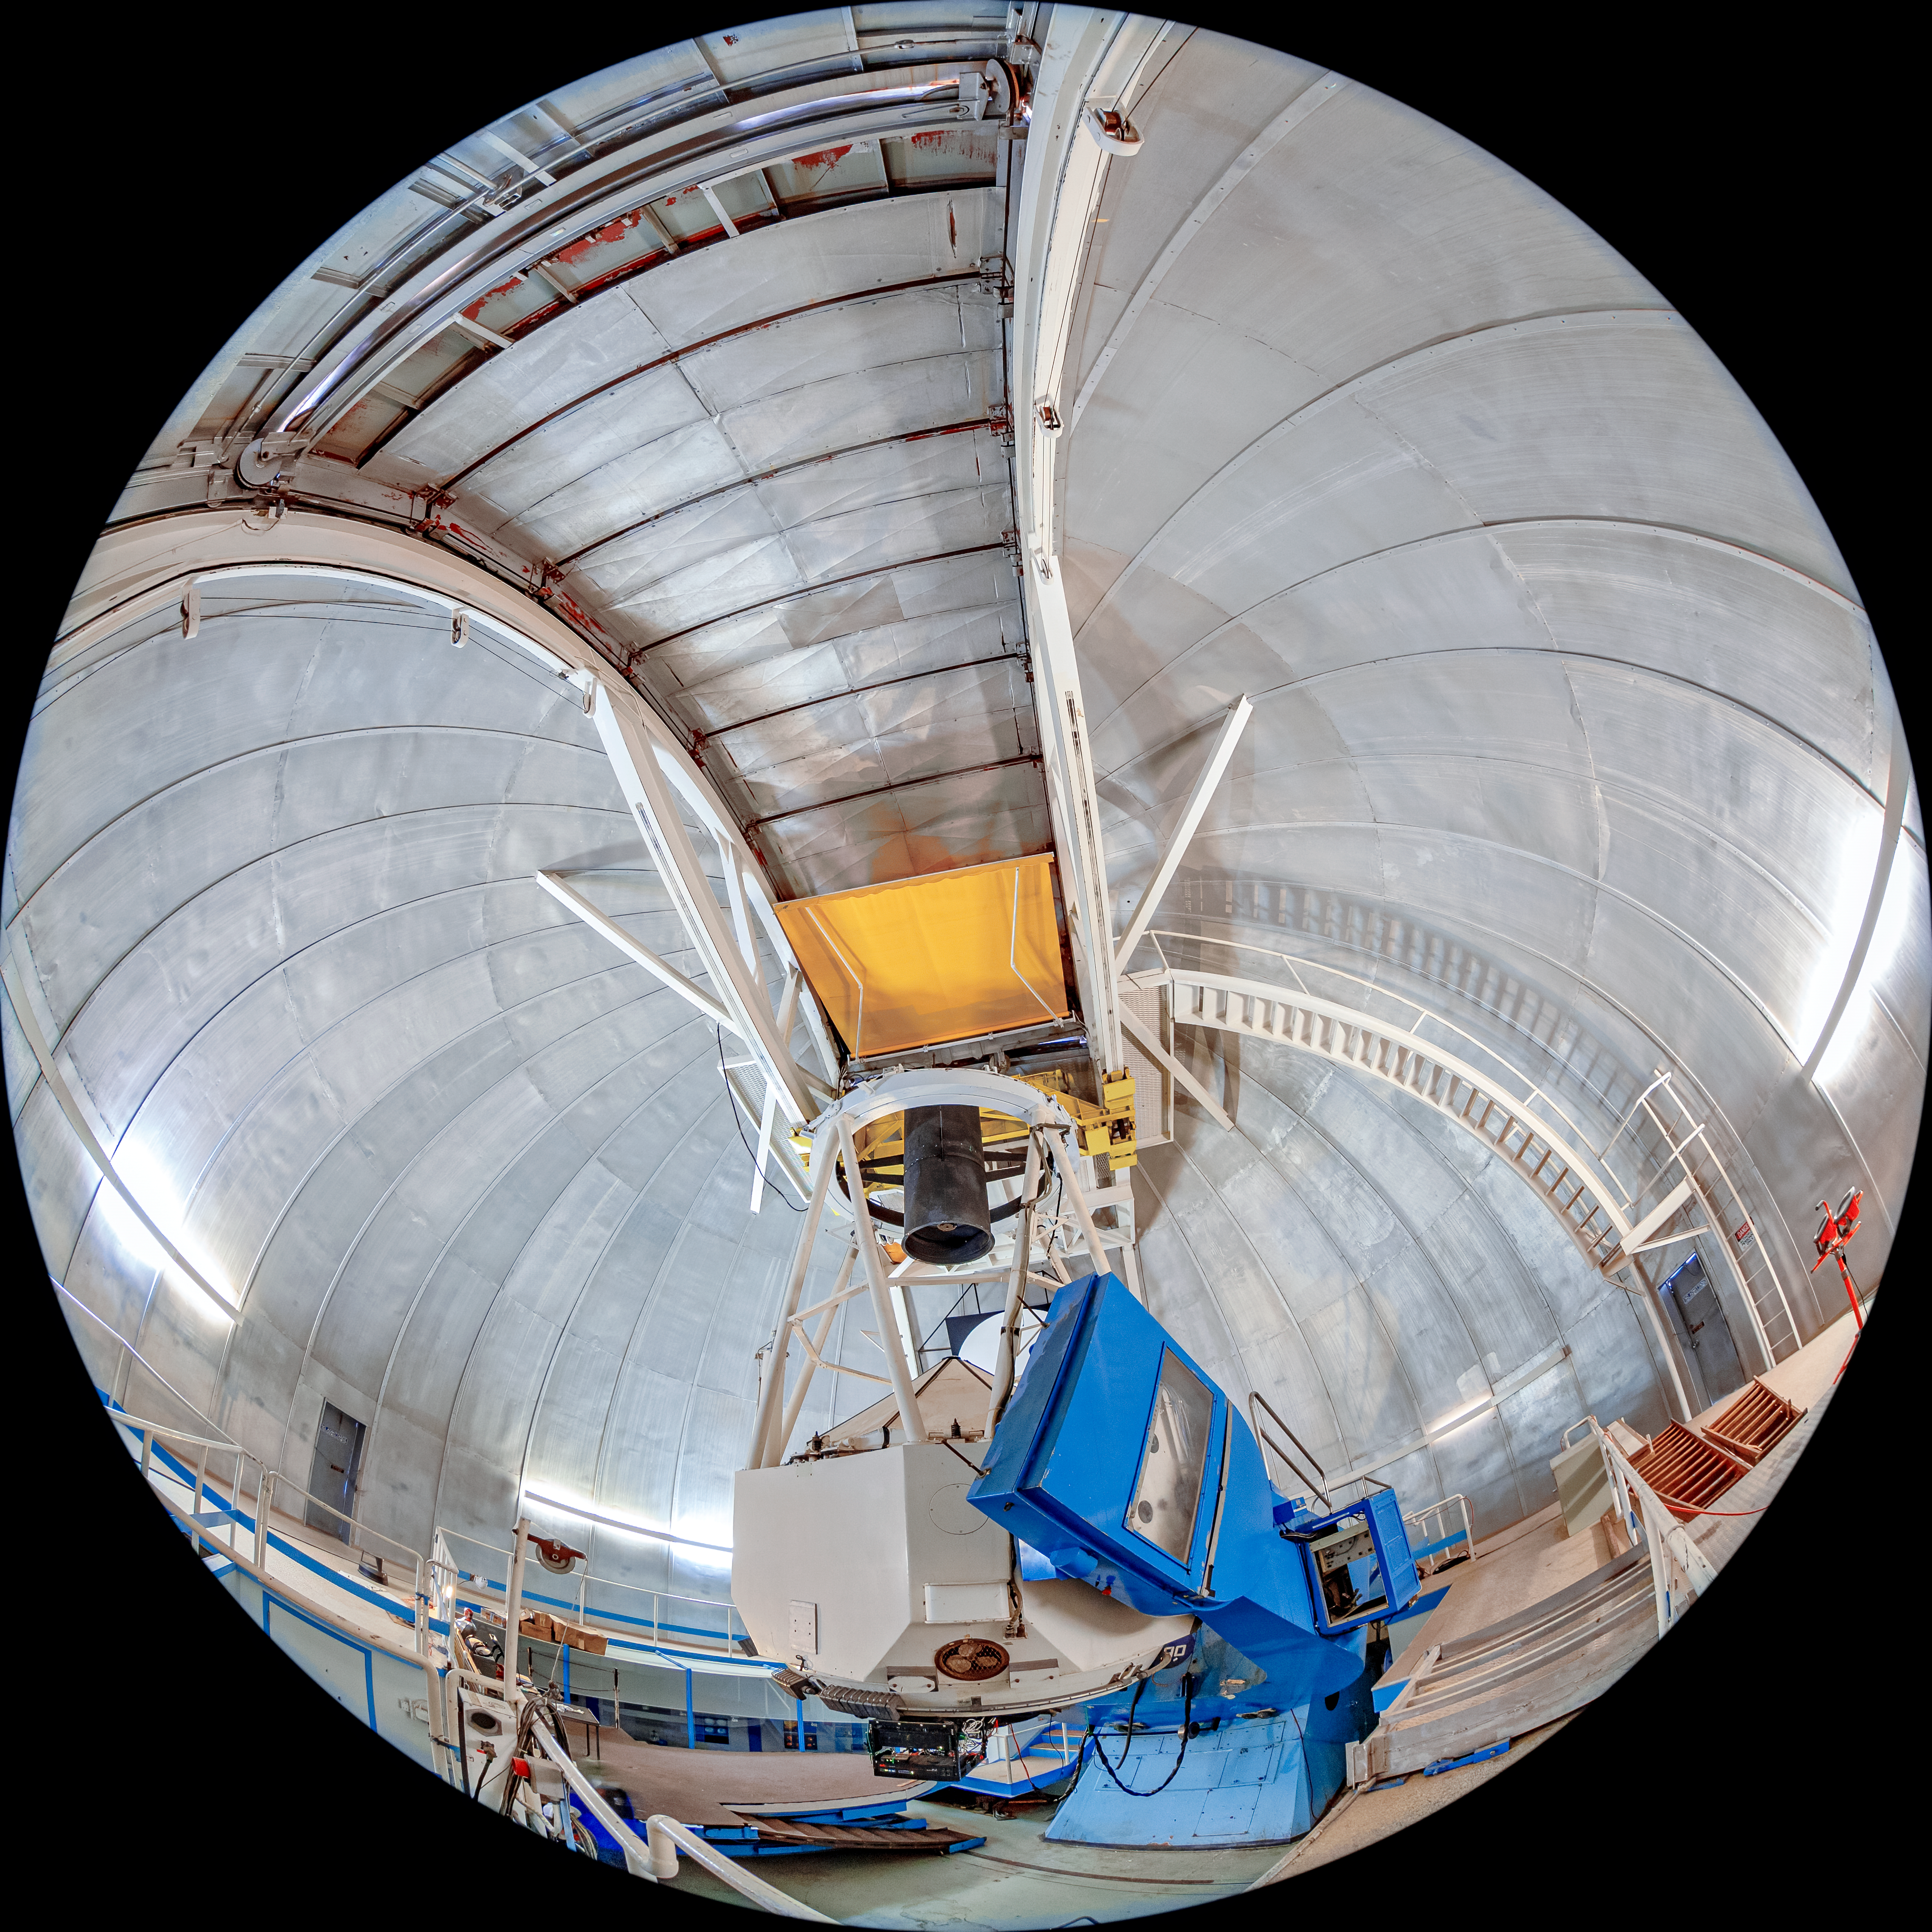

KPNO 2.1-meter Telescope Interior Fulldome

A fulldome view of the KPNO 2.1-meter Telescope interior on Kitt Peak National Observatory in Arizona.

Credit: KPNO/NOIRLab/NSF/AURA/T. Matsopoulos